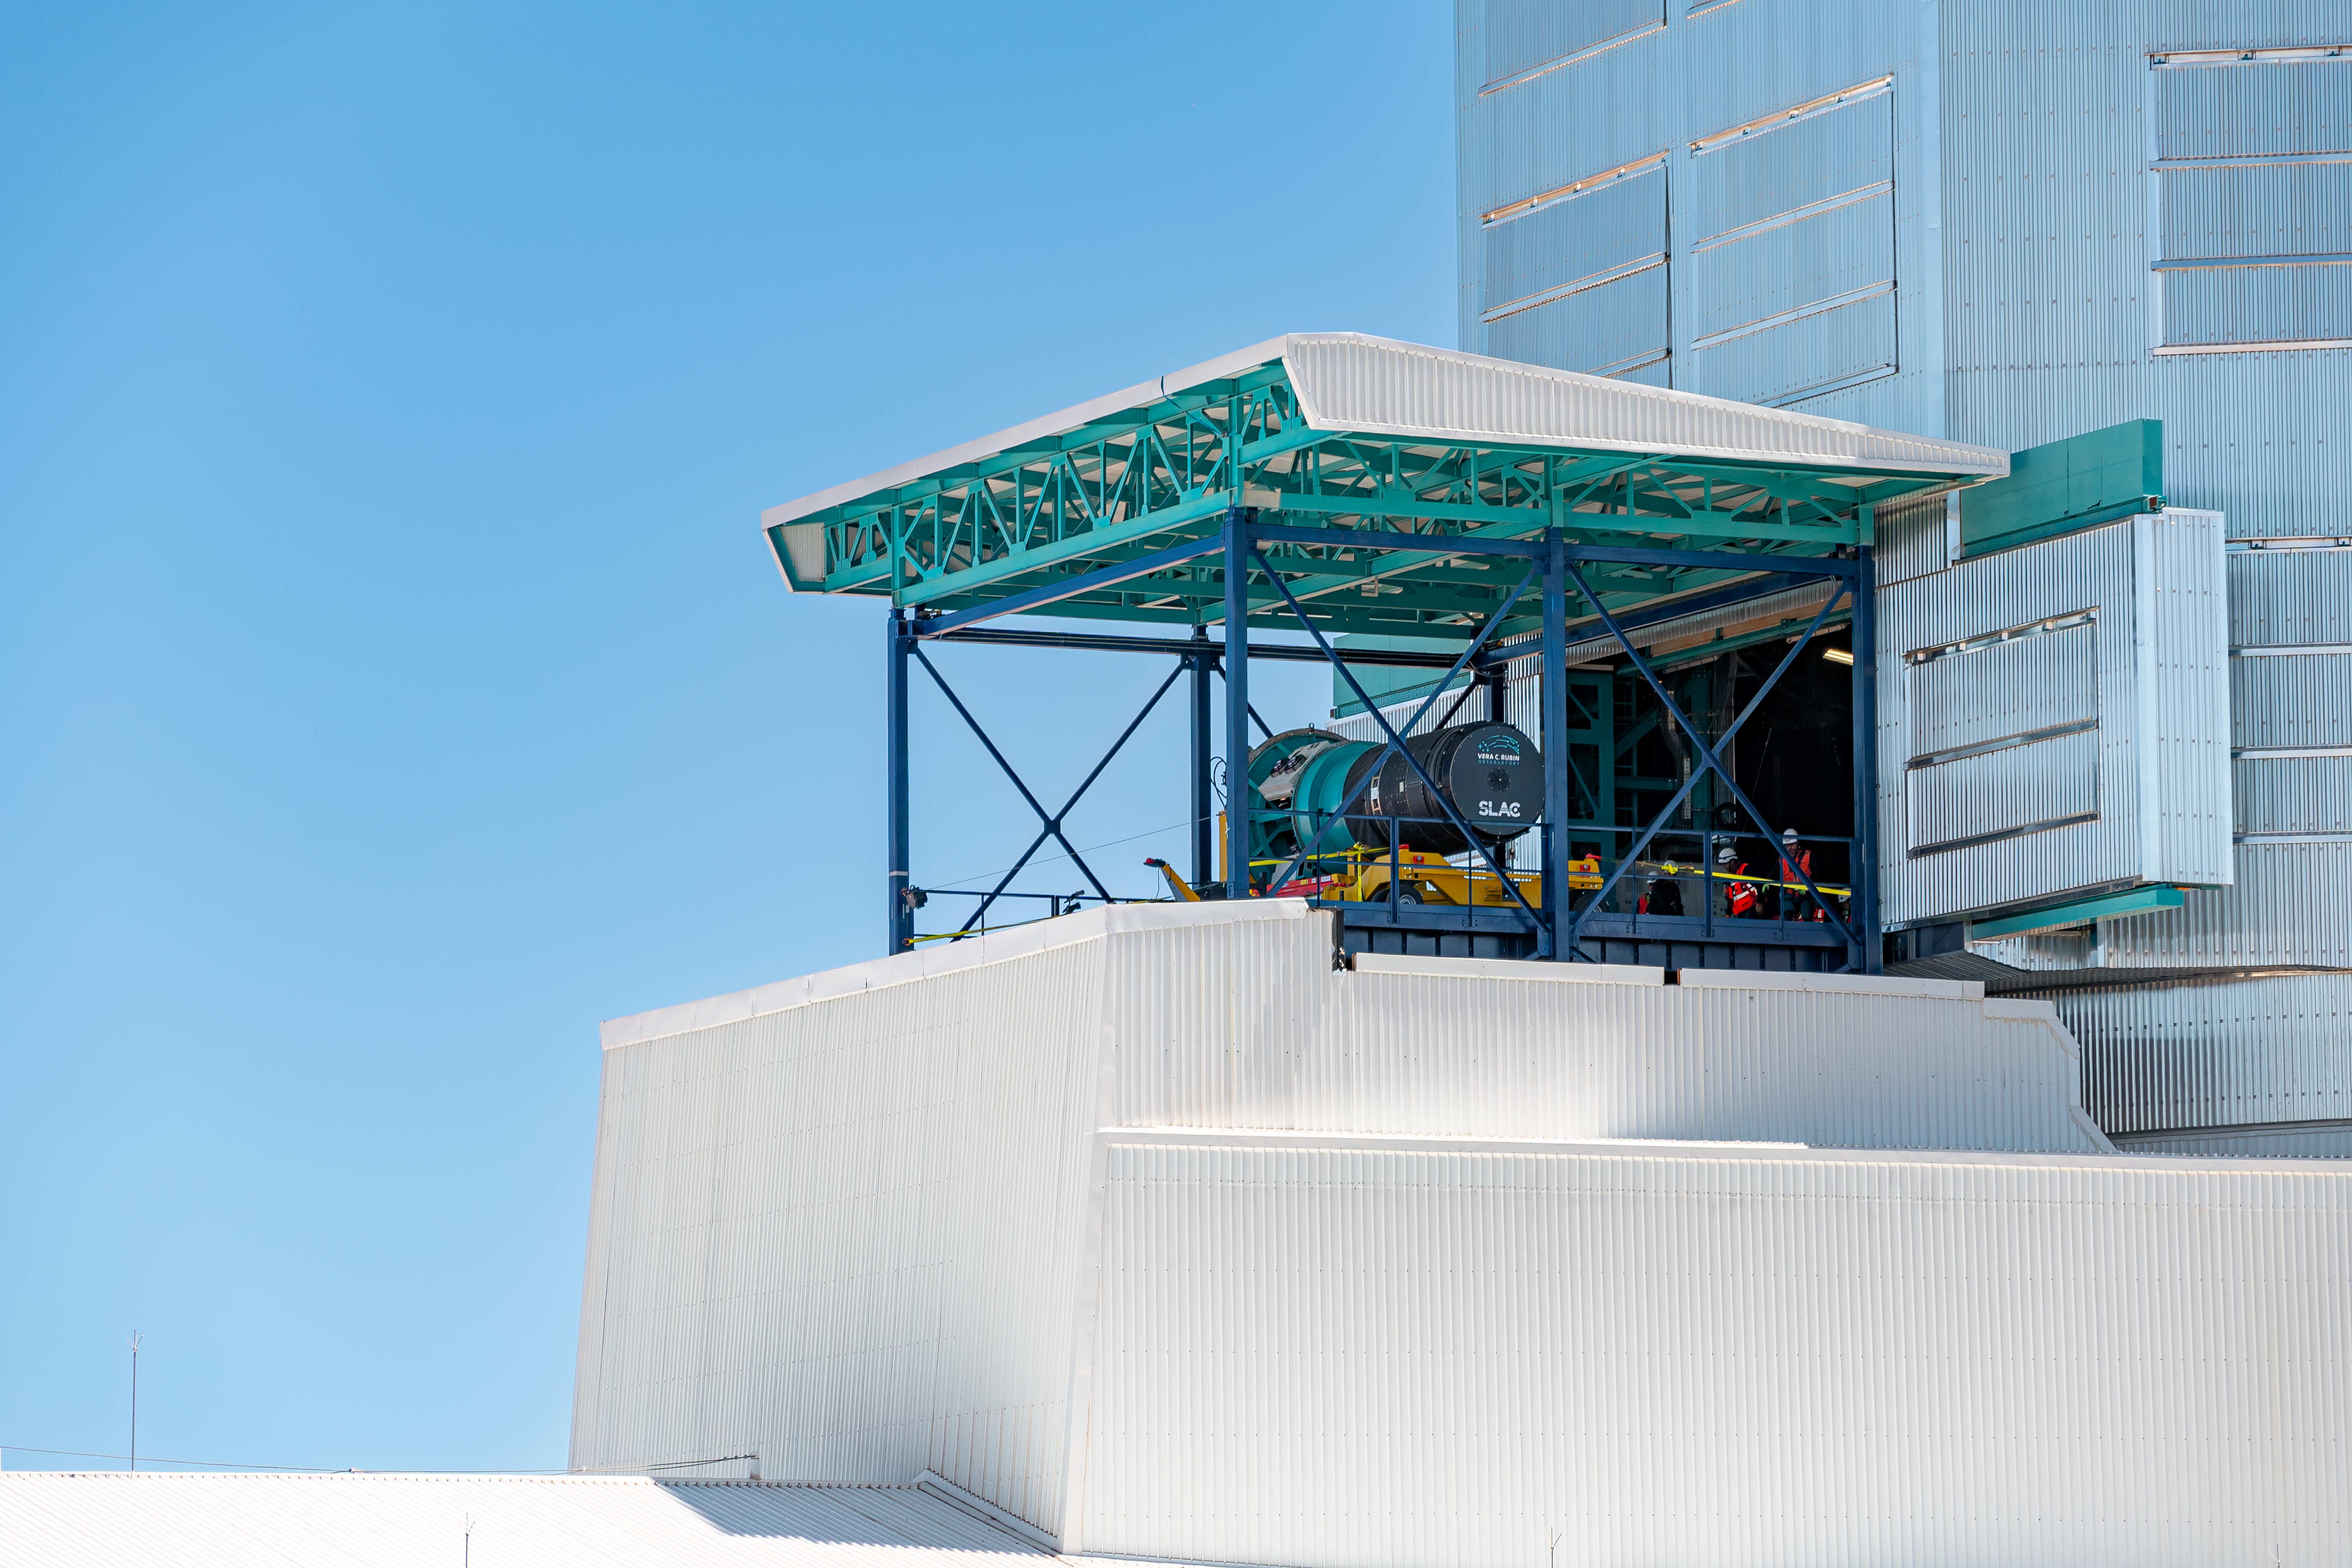

LSST Camera Installation

External view of the LSST Camera on the vertical lift platform during its installation on the Simonyi Survey Telescope at NSF–DOE Vera C. Rubin Observatory in March 2025.

Credit: RubinObs/NOIRLab/SLAC/NSF/DOE/AURA/B. Quint